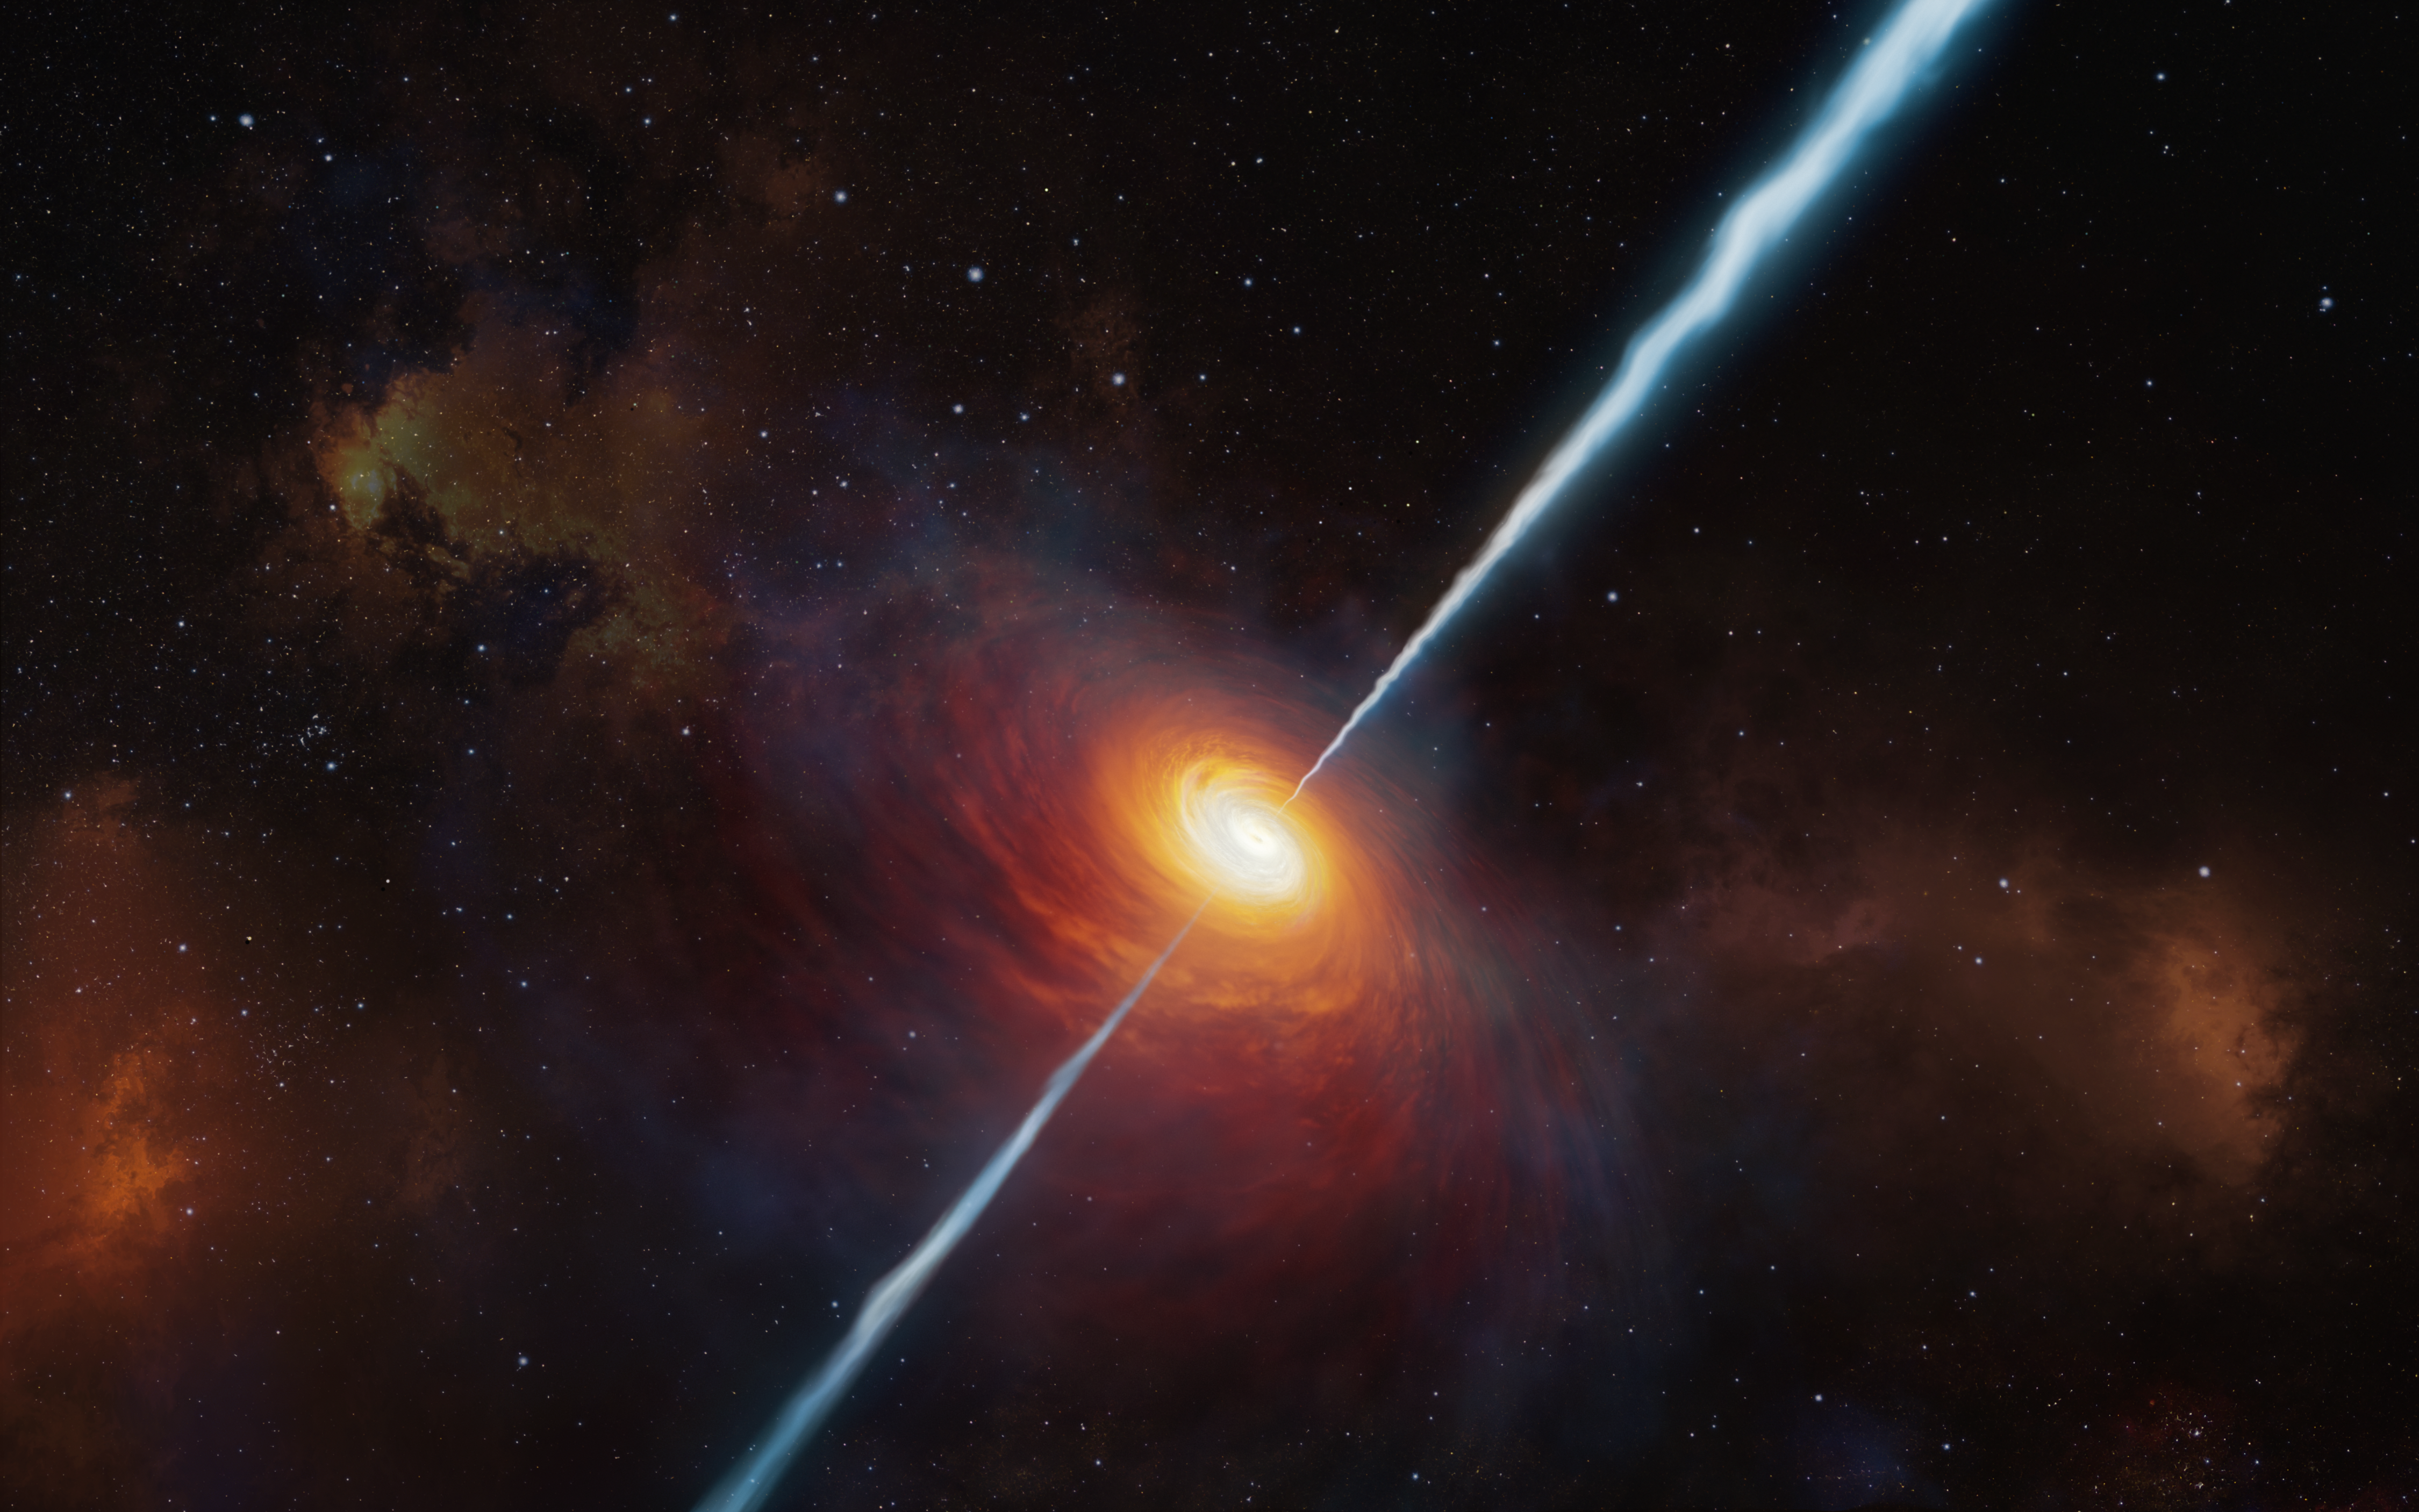

Artist’s rendering of quasar P172+18

This artist’s impression shows how the distant quasar P172+18 and its radio jets may have looked. To date (early 2021), this is the most distant quasar with radio jets ever found and it was studied with the help of ESO’s Very Large Telescope. It is so distant that light from it has travelled for about 13 billion years to reach us: we see it as it was when the Universe was only about 780 million years old.

Credit: ESO/M. Kornmesser